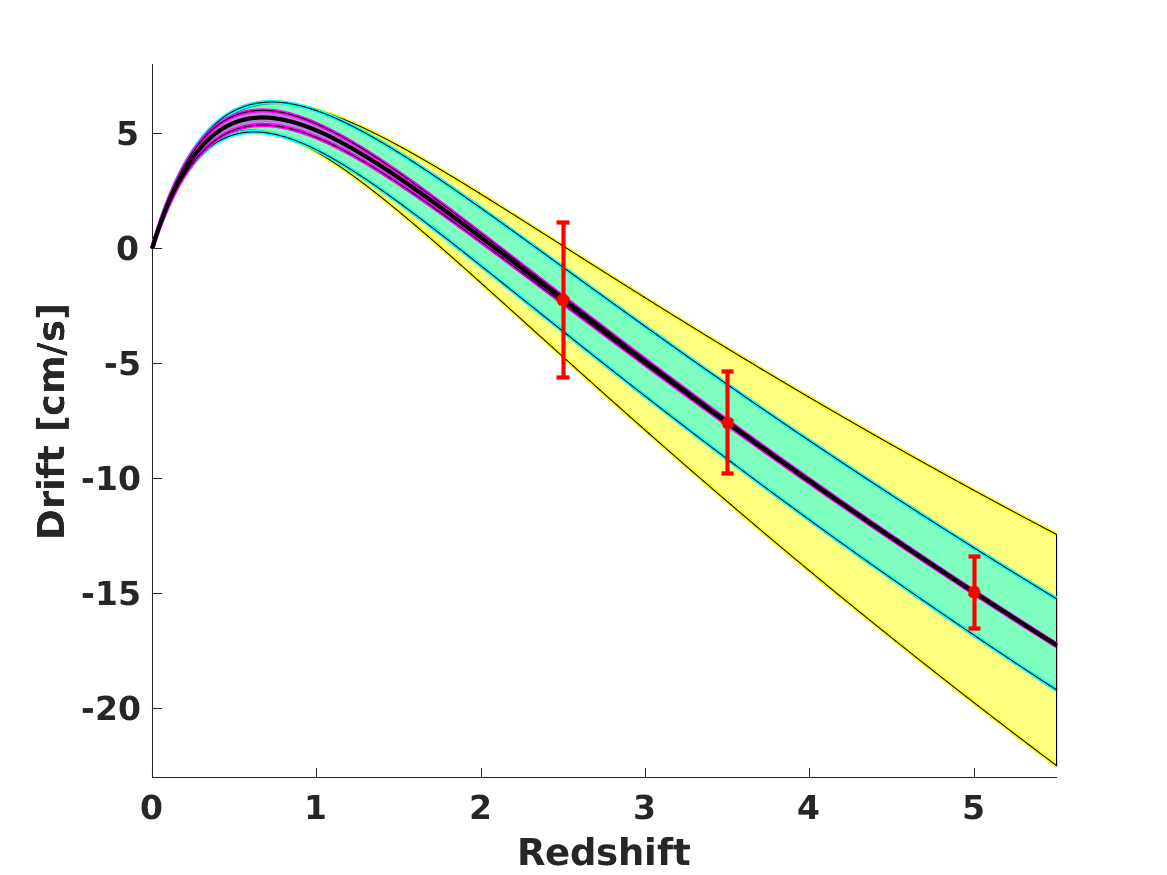

Illustrating the constraining power of redshift drift measurements by the ELT for various cosmological models

The black line depicts the drift signal for an experiment duration of 20 years in the current (2019) best-fit flat LambdaCDM model, and the red points simulate the error bars for 3 such ELT measurements. The coloured bands represent the regions allowed by the present data at 1 sigma, when a single parameter is changed with respect to the best-fit model: flat LambdaCDM with a different matter density in cyan, a model with a constant dark energy equation of state in magenta, and a modified gravity model studied in Faria et al. 2019 in yellow.

Credit: Carlos Martins